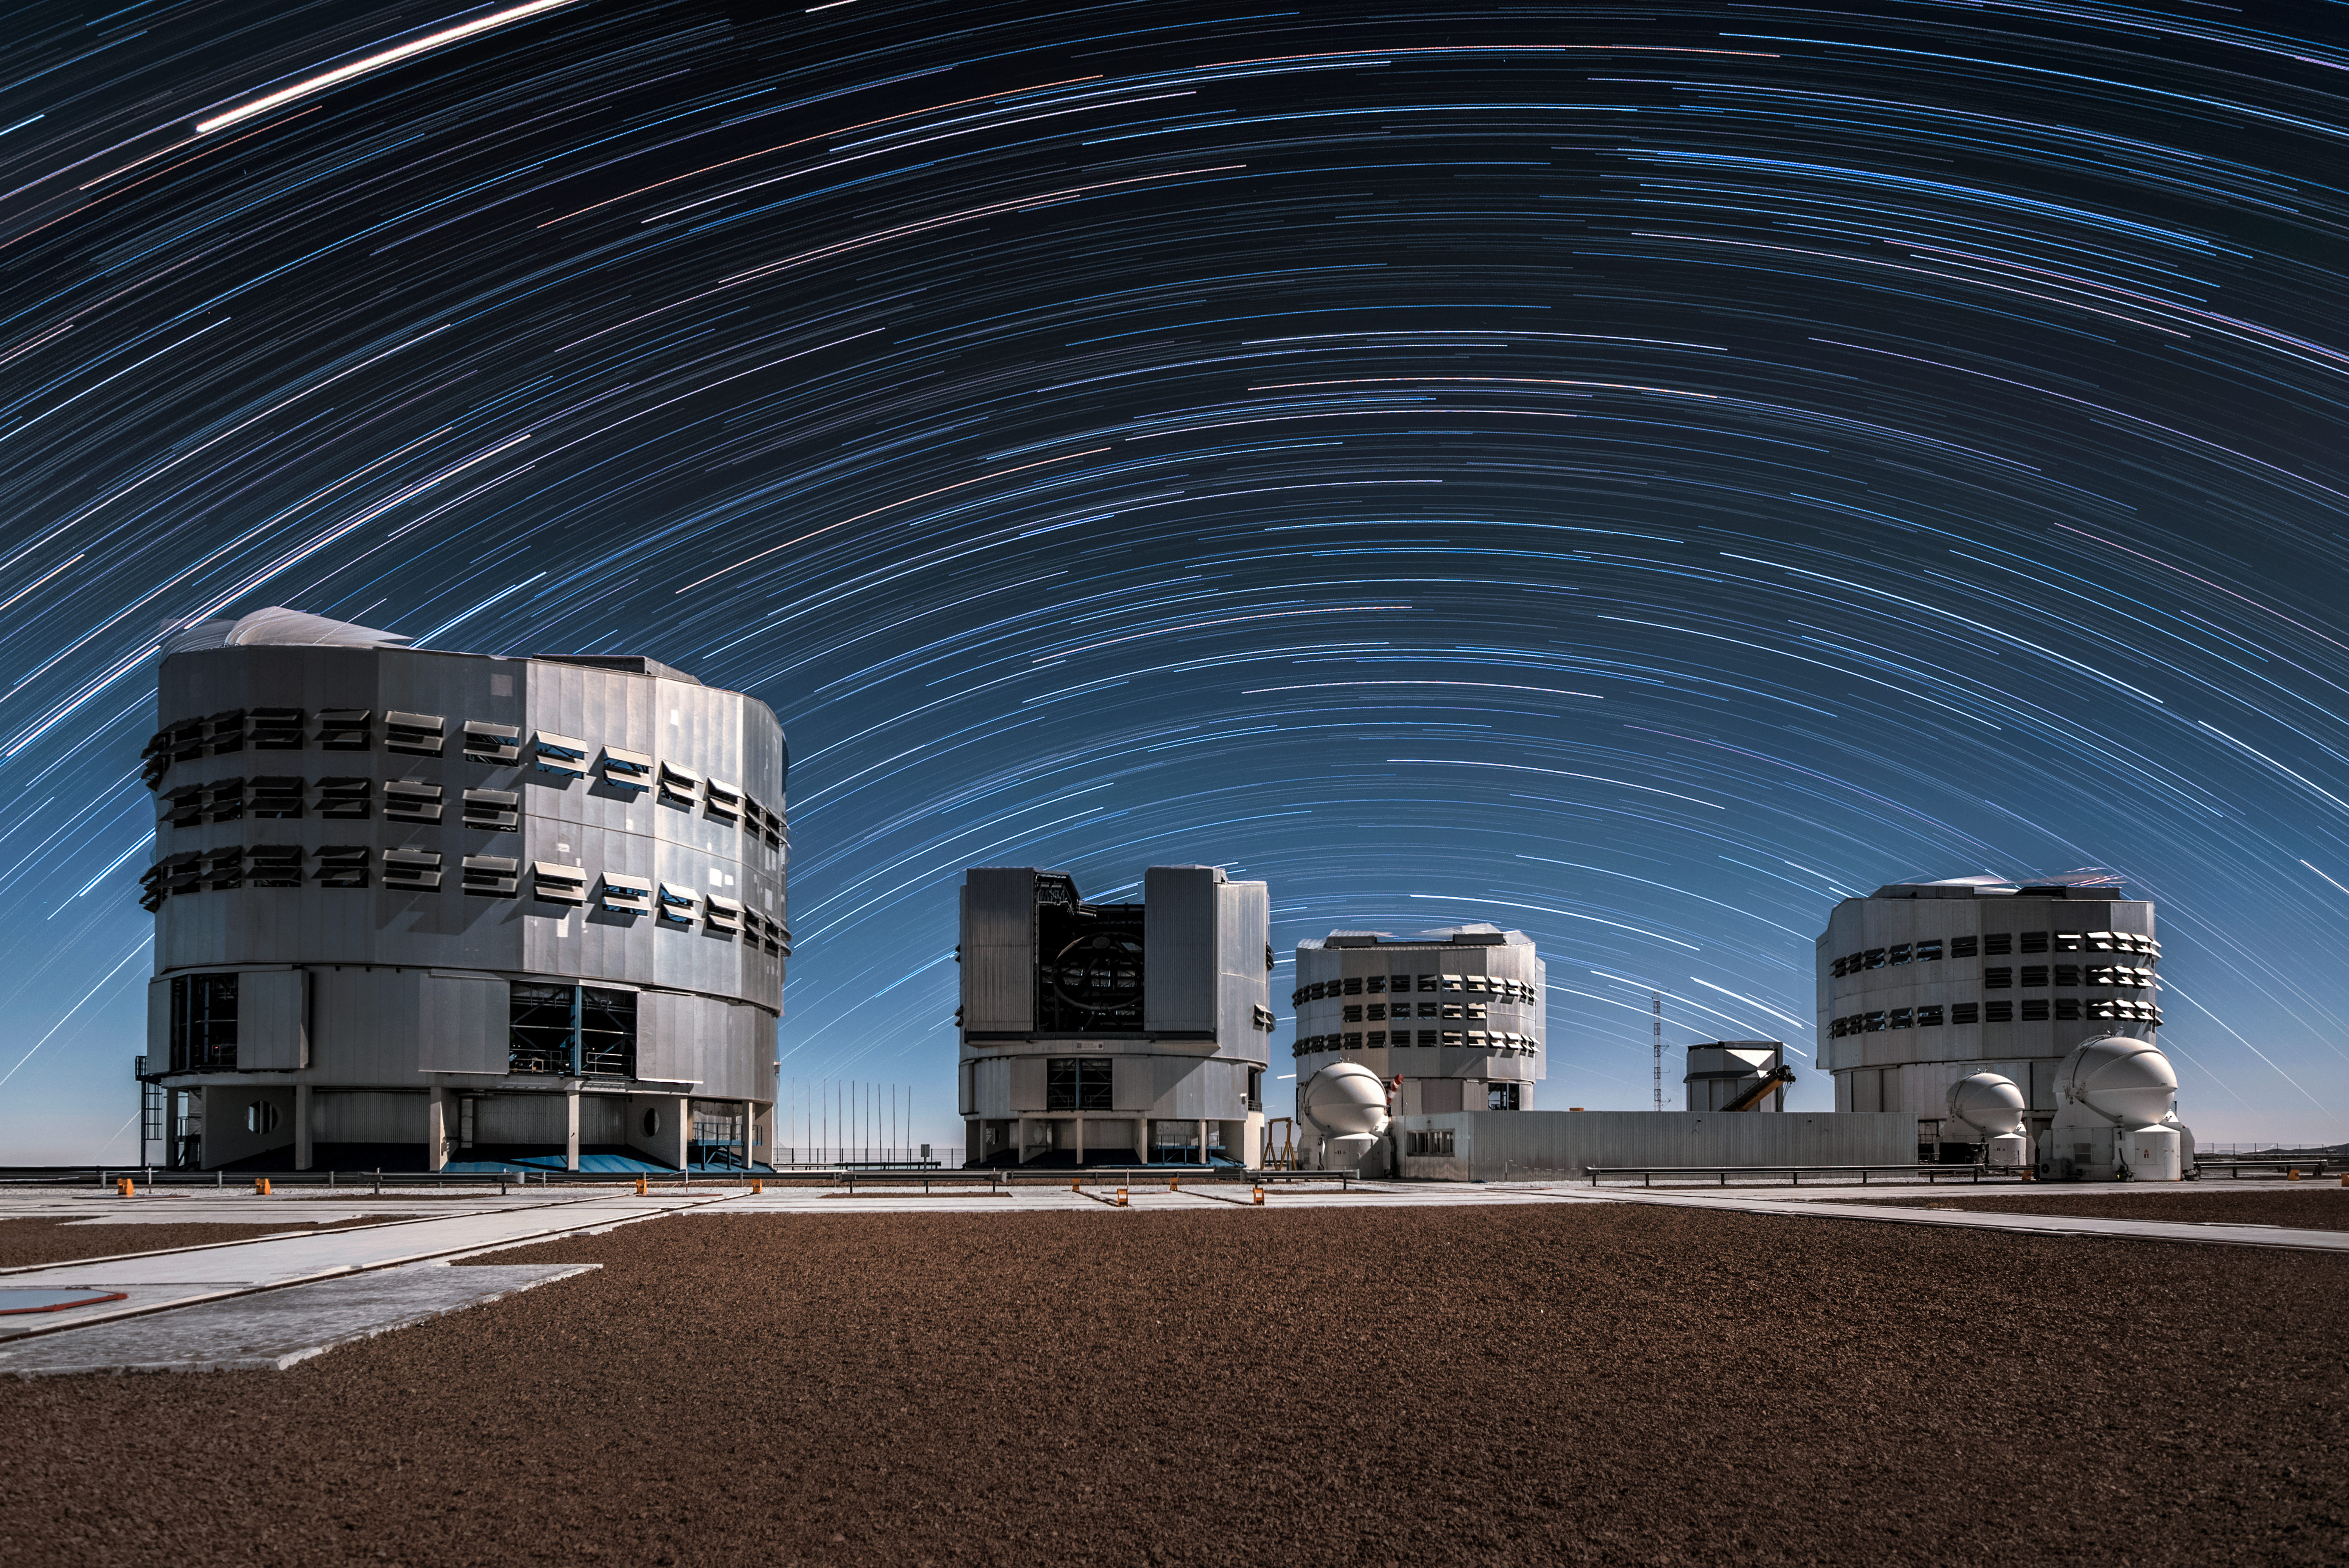

Star trails over Paranal

Star trails create a stellar archway over ESO's Very Large Telescope (VLT), located at Paranal Observatory, high up in the Chilean desert. The VLT is comprised of four 8.2-metre Unit Telescopes (UT) and four 1.8-metre Auxiliary Telescopes (AT).

Credit: ESO/A. Ghizzi Panizza (www.albertoghizzipanizza.com)